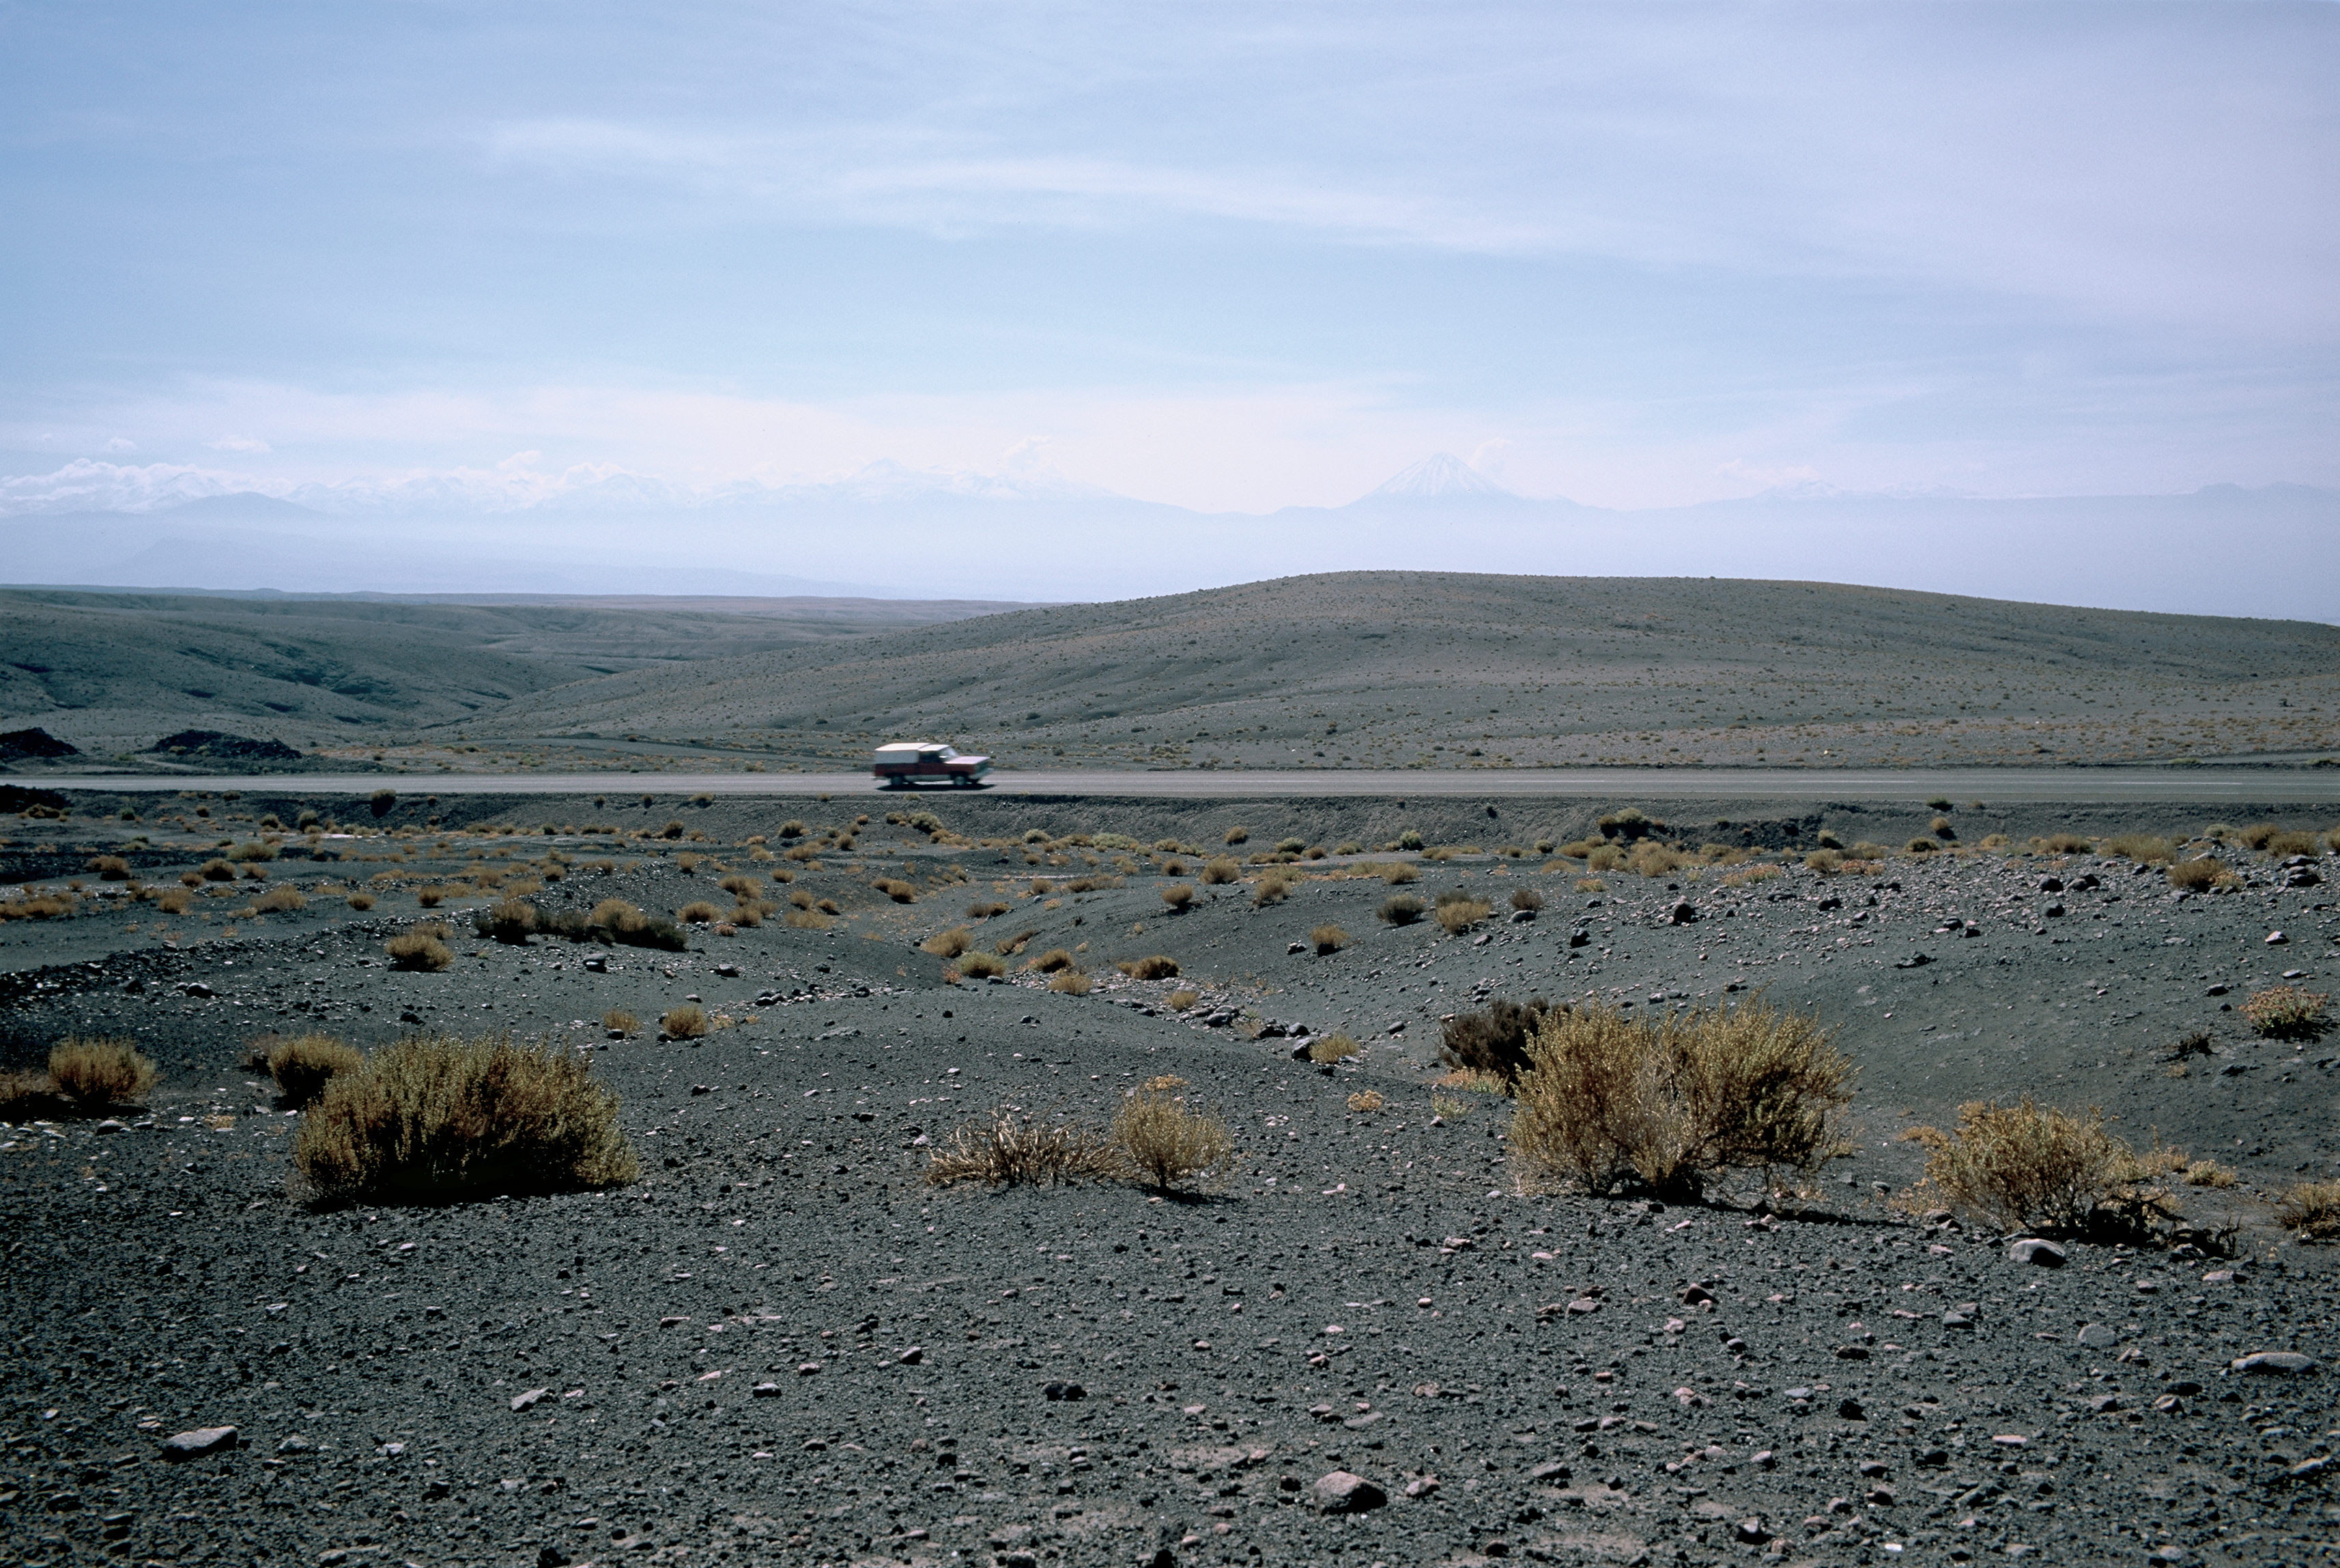

On the road to San Pedro de Atacama

Driving across the immensity of the desert is a common experience in the north of Chile. Here is the road to San Pedro de Atacama, an emblematic village on the side of the Andes of the II Region of Chile. In the background, on the right side of the centre of the picture and barely distinguishable because of the haze, is the conical shape of the snowy 5920 m high Licancabur volcano. The Chajnantor plateau, about 50 km away from San Pedro de Atacama, is one of the best sites in the world for millimetre and submillimetre astronomy. It is the home of ALMA, the Atacama Large Millimeter/submillimeter Array, as well as the APEX telescope.

Credit: ESO